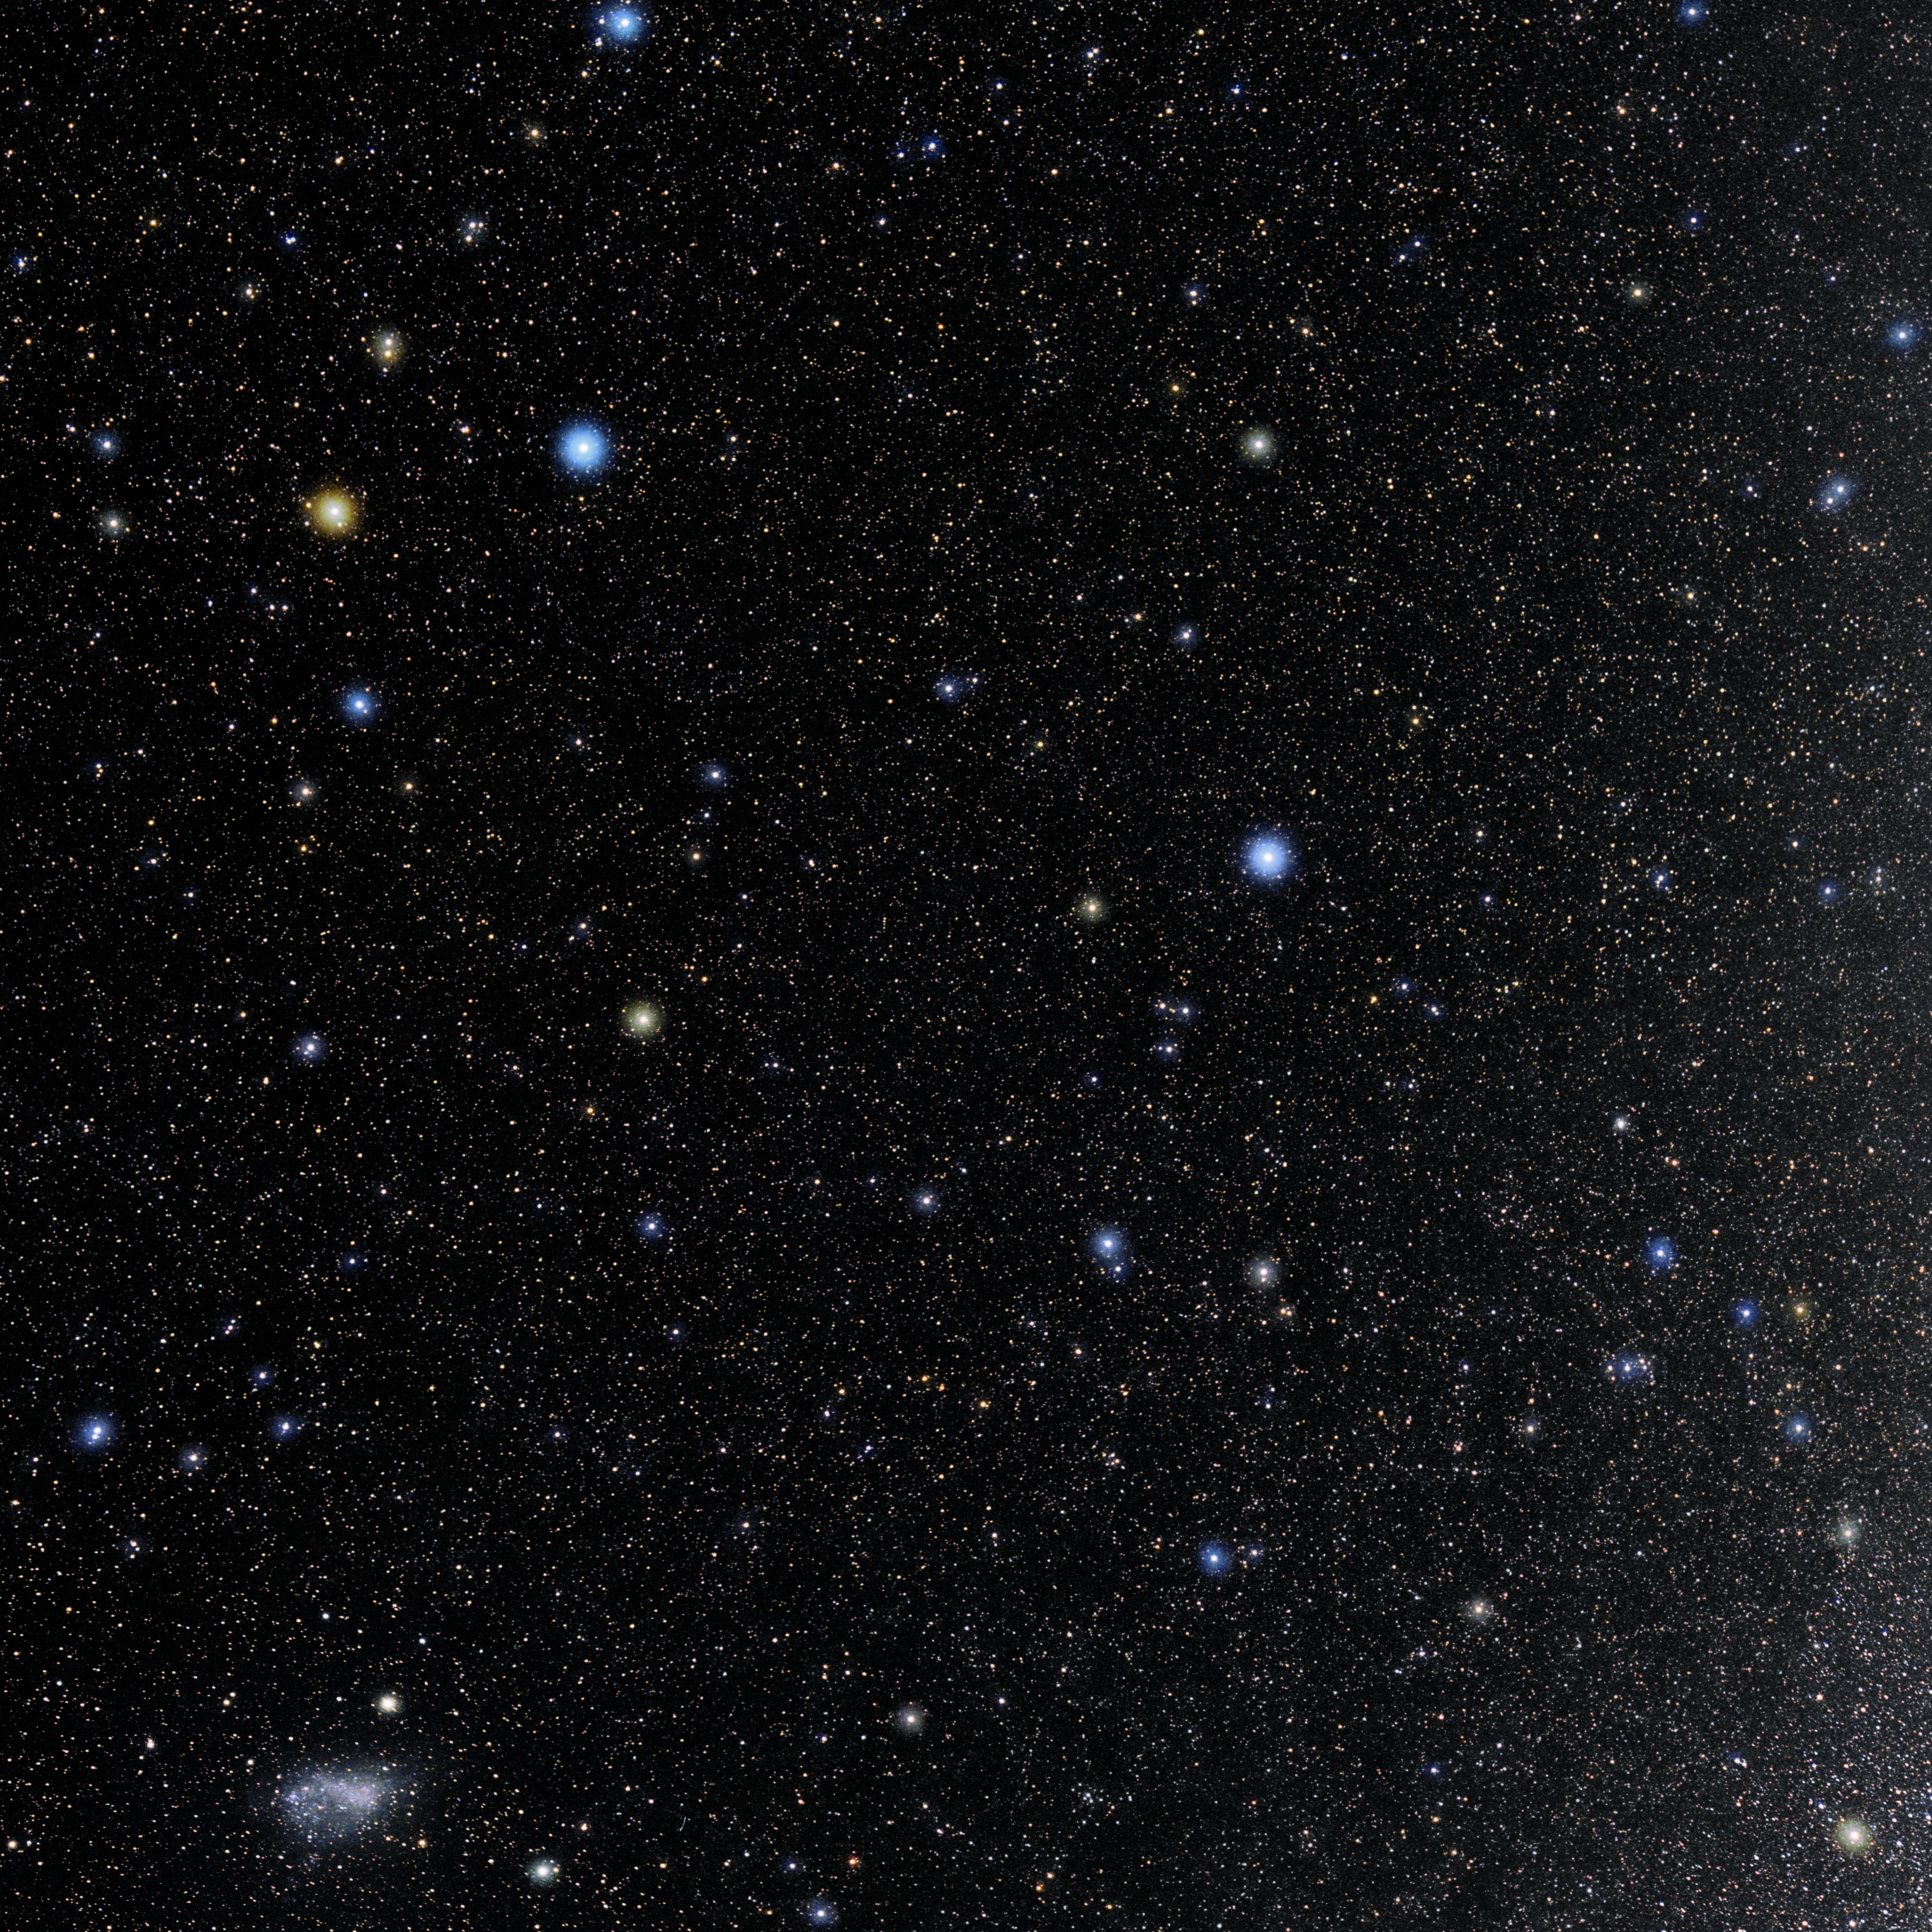

Indus

Photo of the constellation Indus produced by NOIRLab in collaboration with Eckhard Slawik, a German astrophotographer. Here is the annotated version.

Credit: E. Slawik/NOIRLab/NSF/AURA/M. Zamani